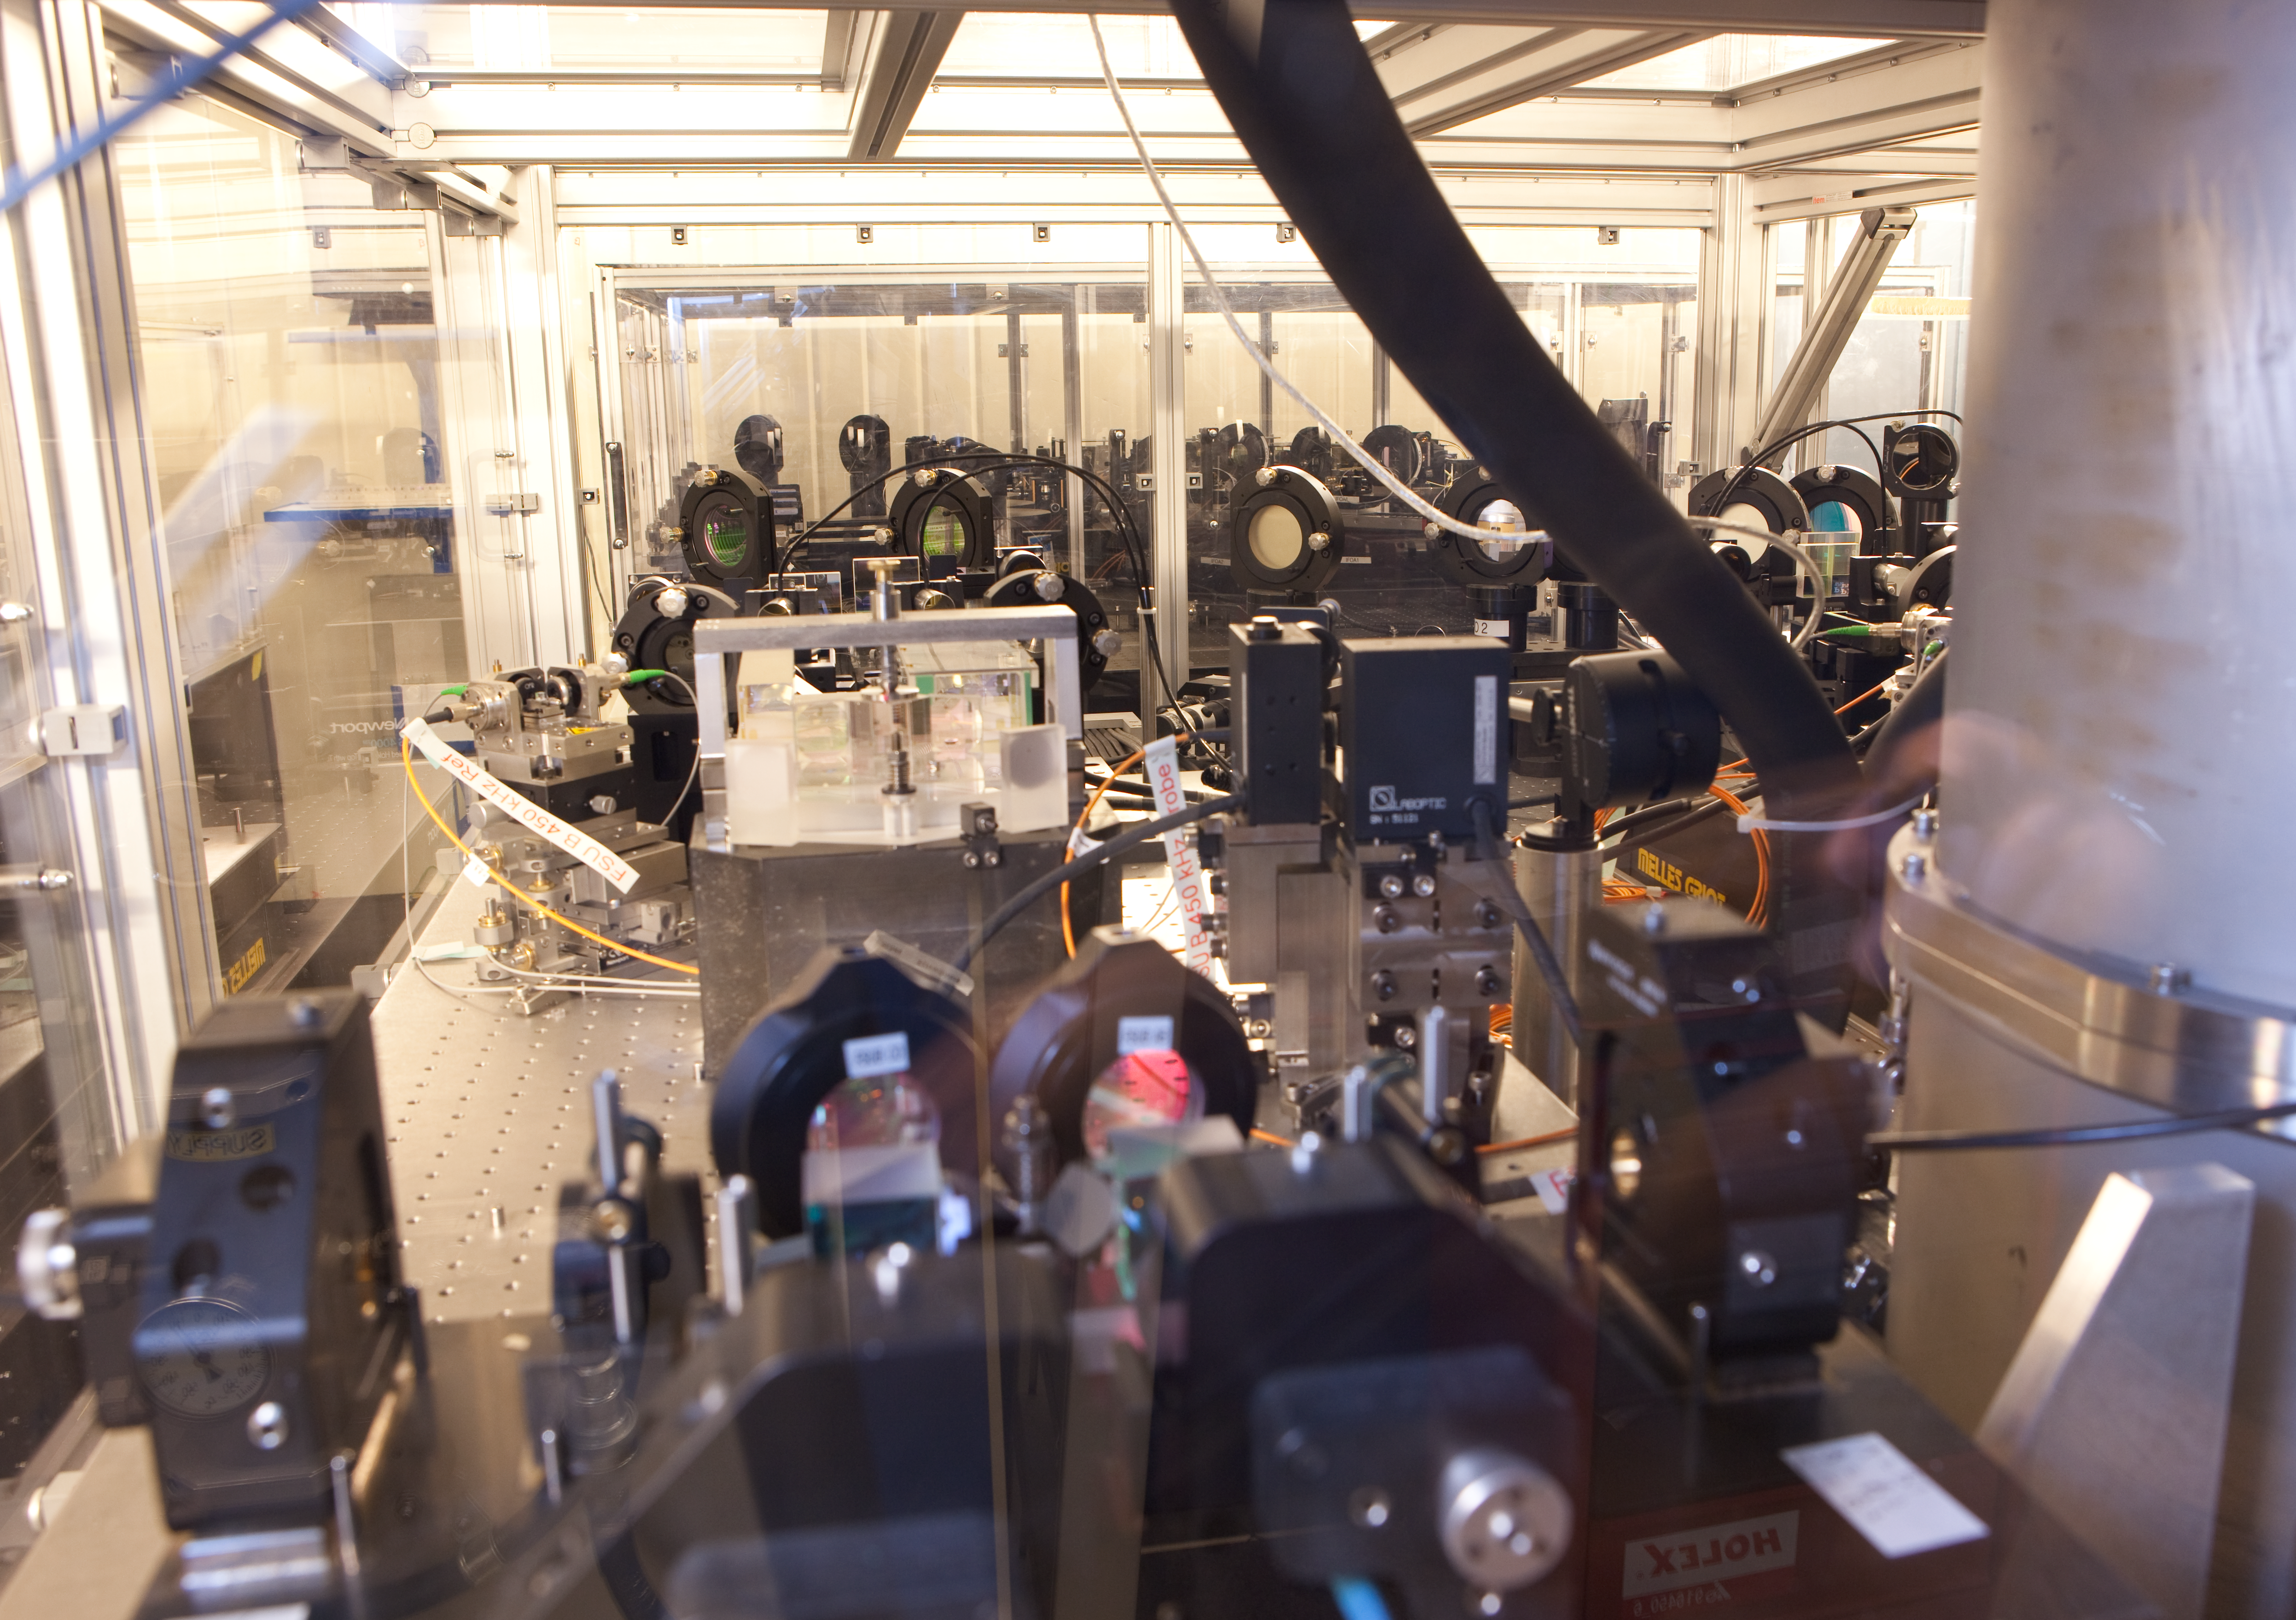

VLTI lab PRIMA equipment

Equipment at the VLTI lab for the Phase Referenced Imaging and Micro-arcsecond Astrometry (PRIMA) instrument. One of its tasks will be to help in the hunt for exoplanets, which are planets orbiting stars other than our Sun.

Credit: ESO